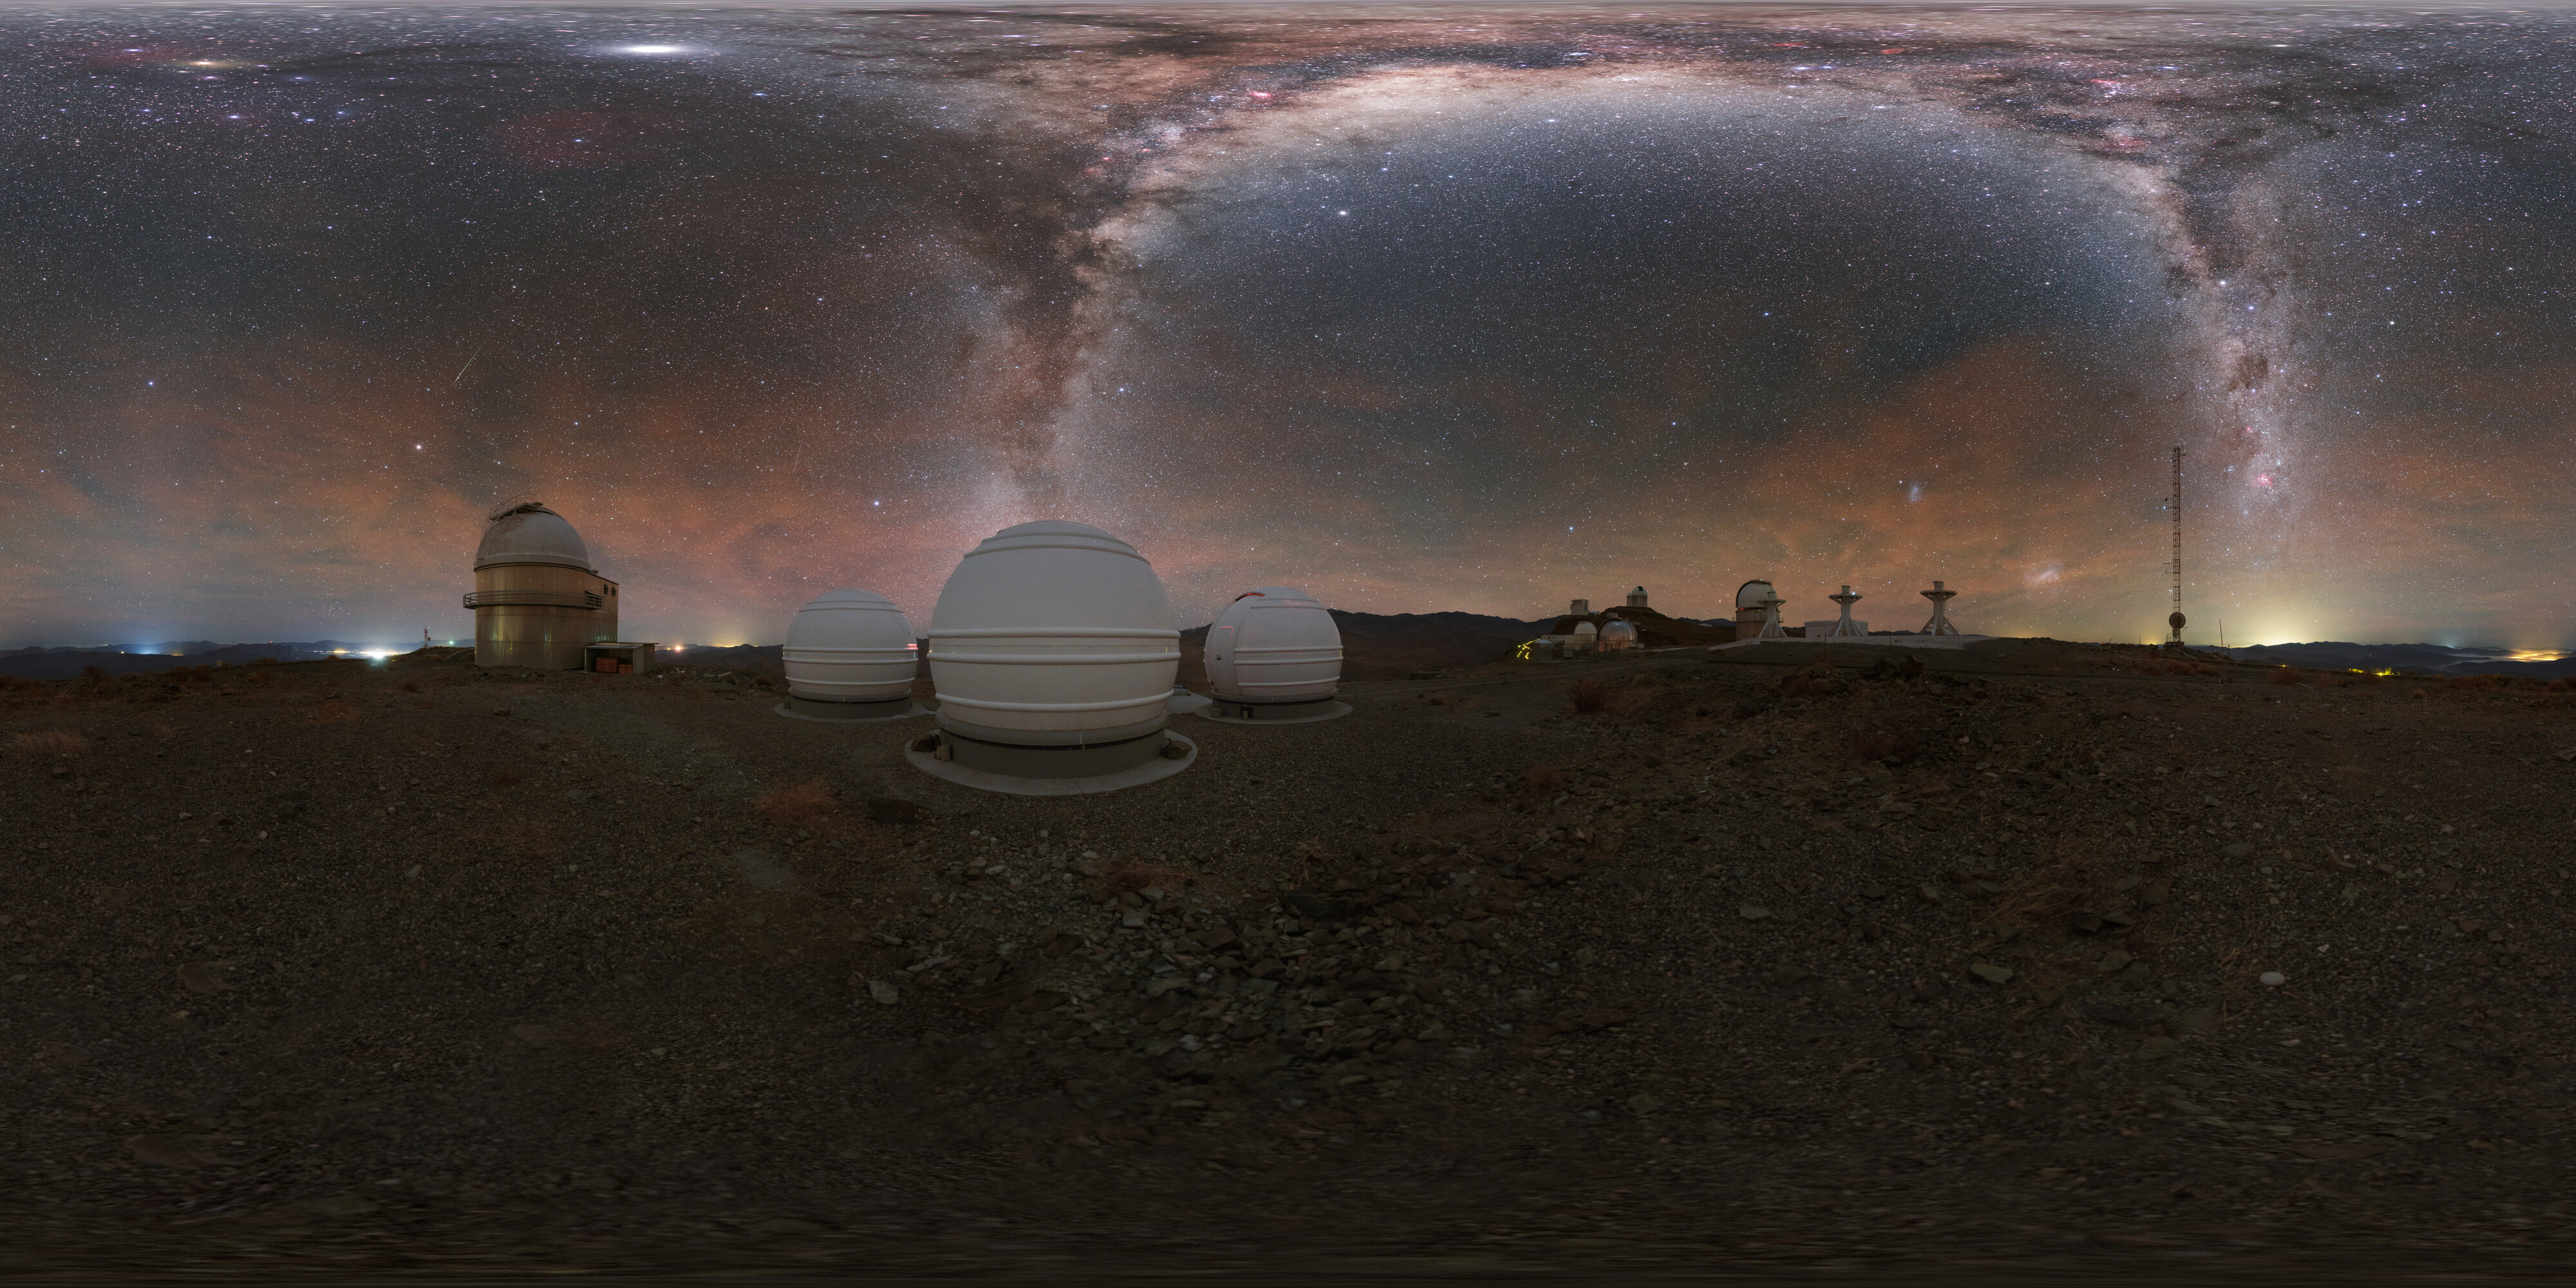

Panorama of ExTra

The Exoplanets in Transits and their Atmospheres (ExTrA) project is found in La Silla in Chile and is searching for nearby terrestrial exoplanets around cool stars.

Credit: ESO/P. Horálek